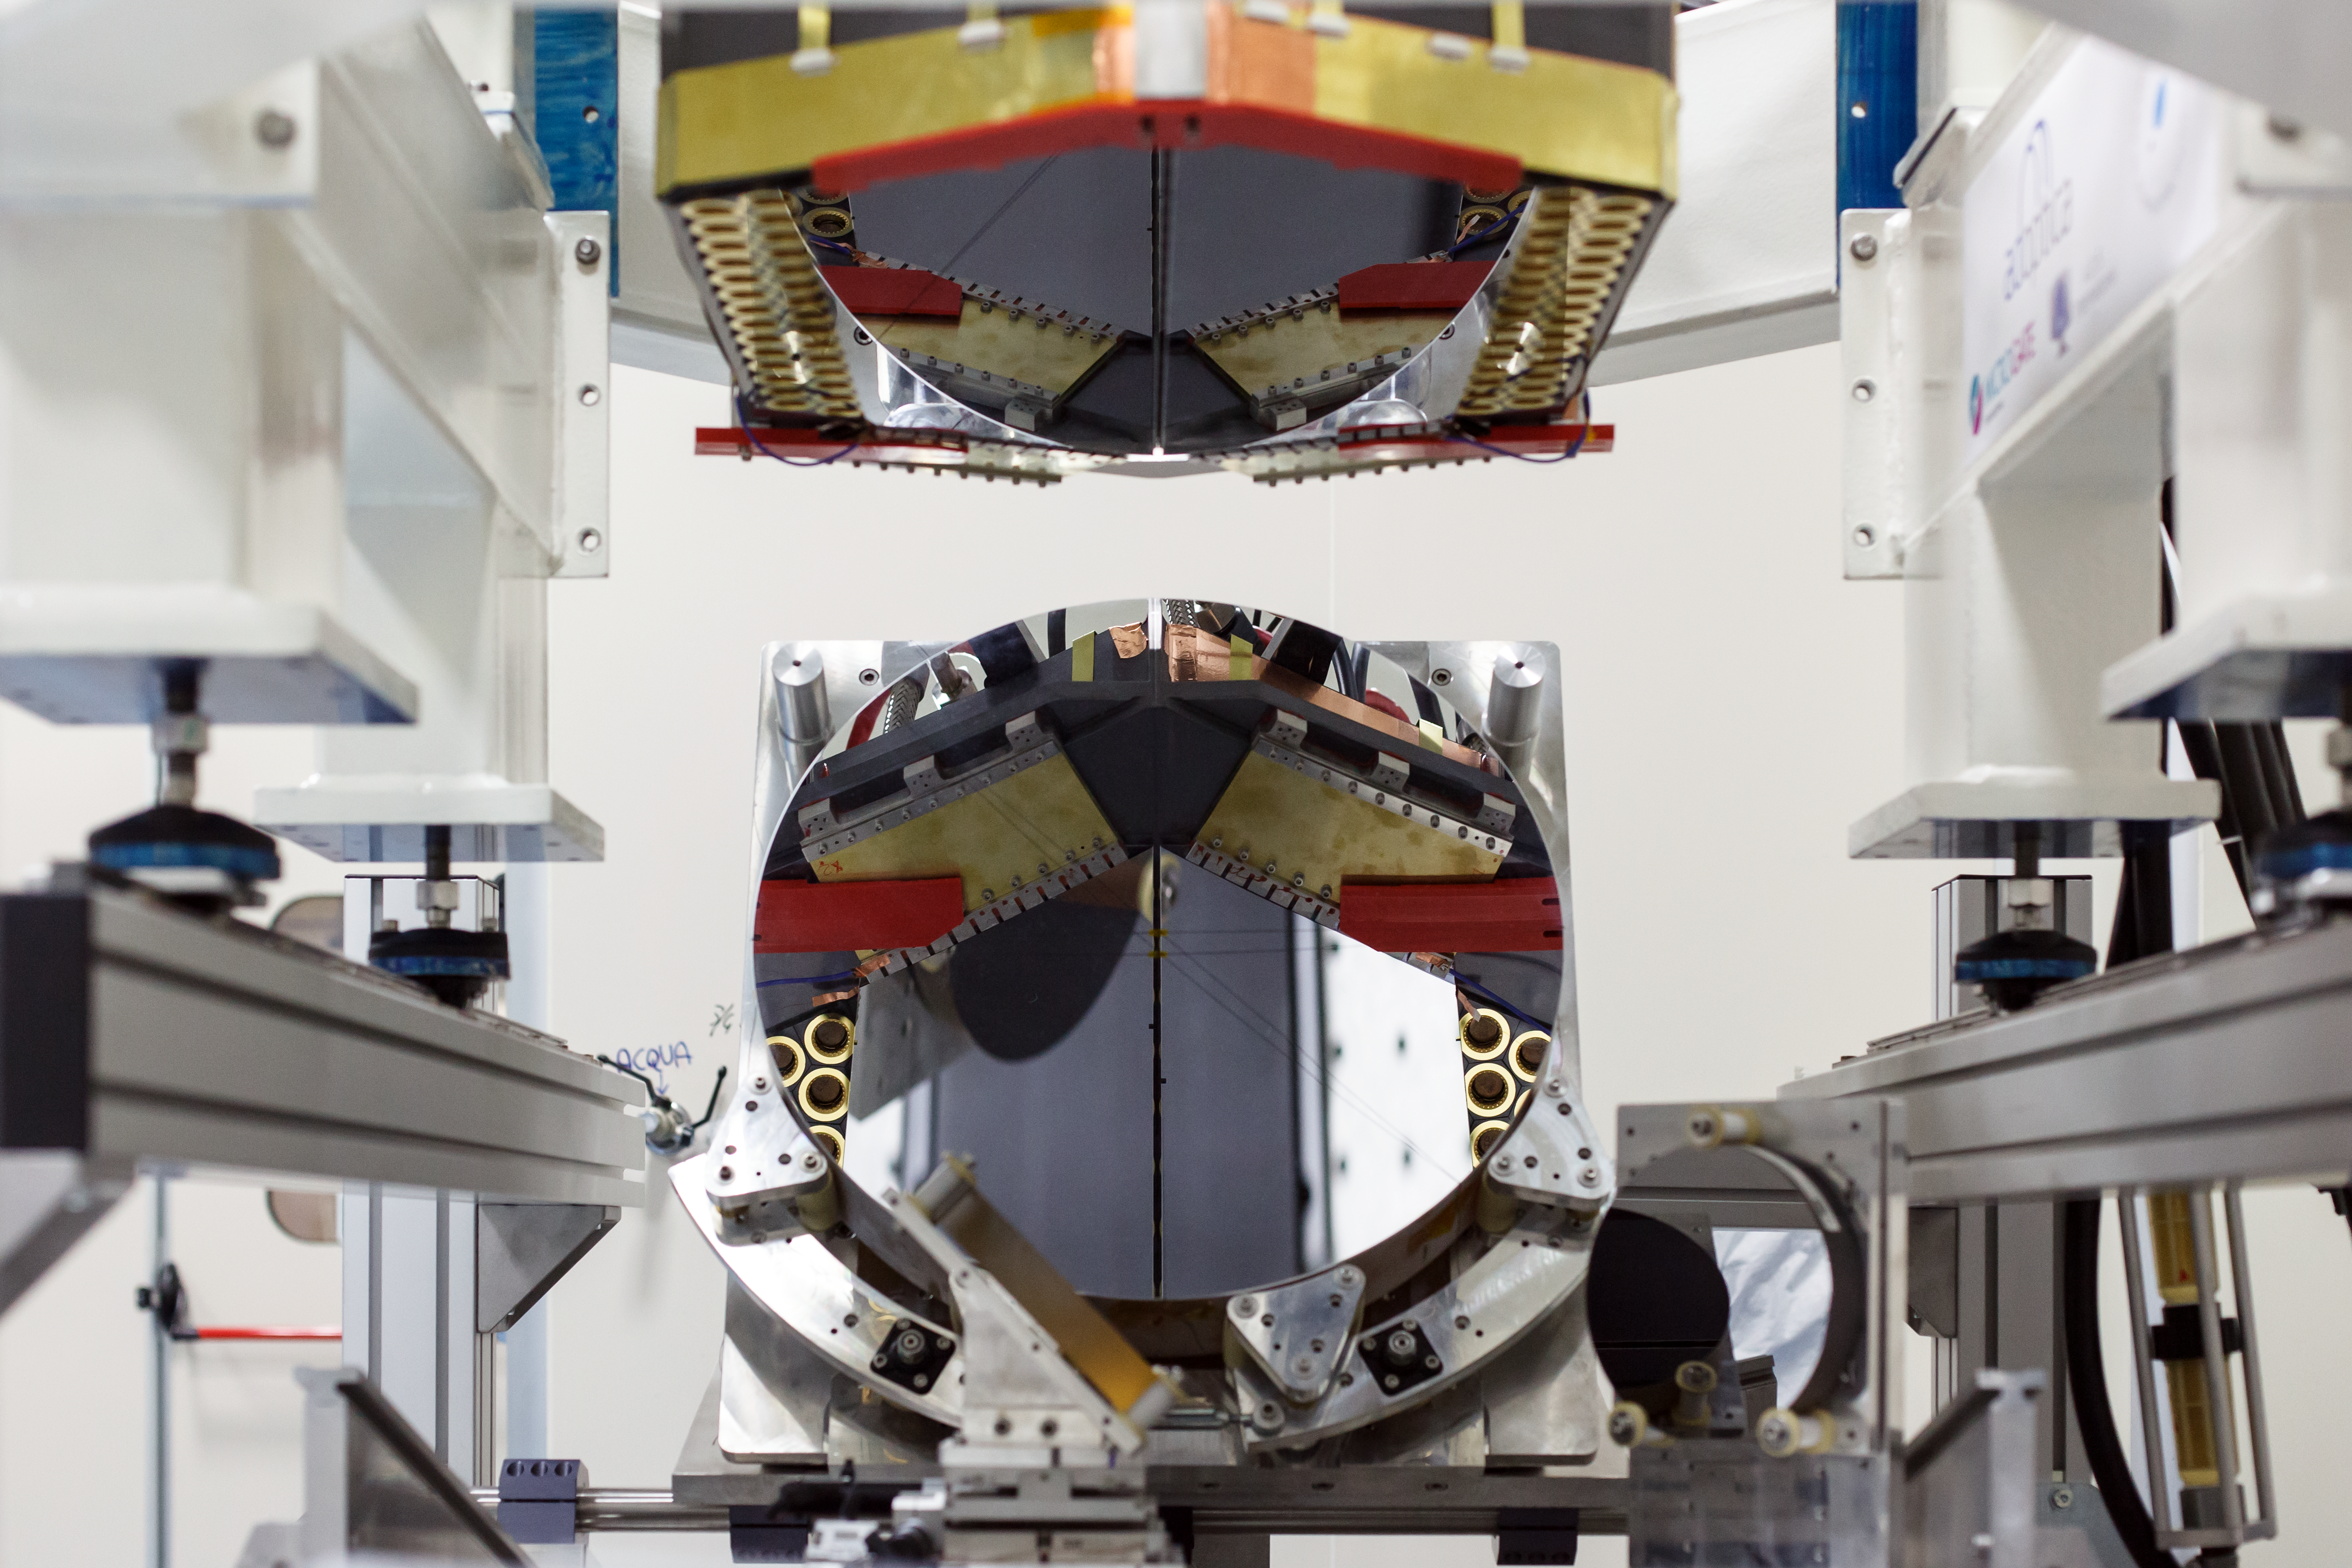

Adaptive mirror unit for the E-ELT under test at AdOptica

The M4 deformable 2.4-metre mirror forms a fundamental part of the E-ELT. This complex collection of mirrors, actuators and control systems can correct the image distortion caused by the turbulence of the Earth’s atmosphere in real time, as well as correct for deformations of the structure of the main telescope caused by wind. The corrected optical system will make the images obtained at the telescope almost as sharp as those taken in space.

This picture shows the optical test of the M4 demonstration prototype.

Credit: ESO/AdOptica